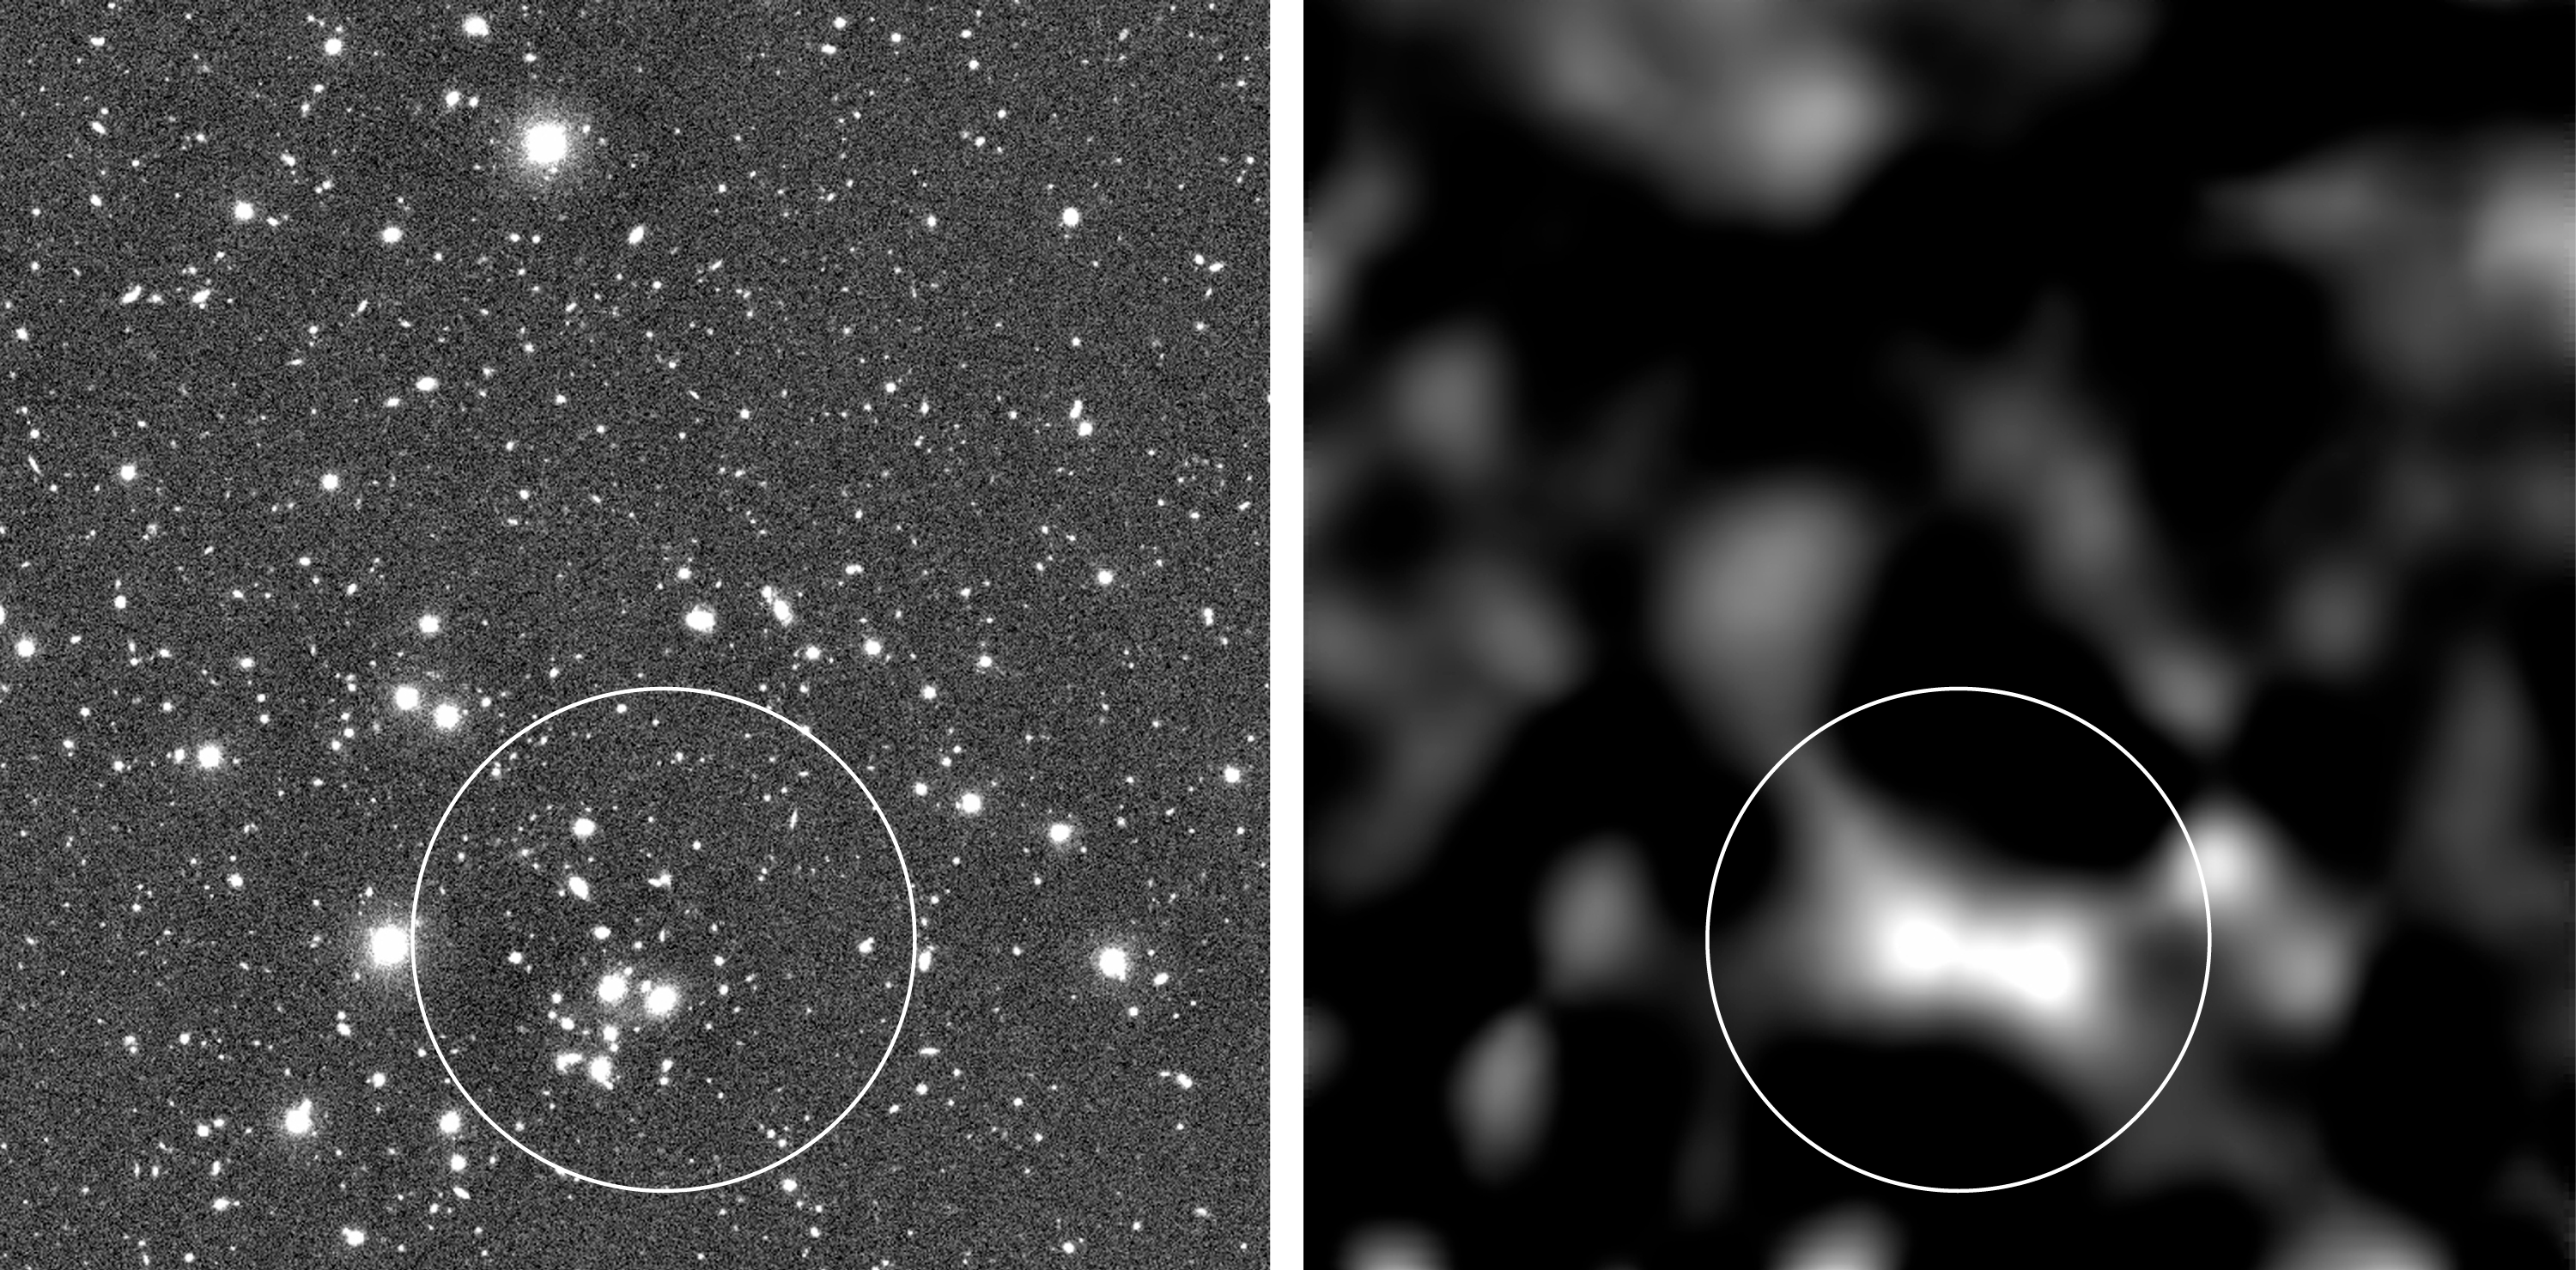

Cosmic shear in sky field with galaxy cluster

The image shows an example of the mapping of the dark mass distribution in one of the 50 sky fields observed with the VLT and FORS1. To the left is the original image, a 36-min exposure in a near-infrared wavelength band. To the right is the reconstructed map of the mass (a "mass photo") in this direction, based on an analysis of the weak shear effect seen in the field; that is, on the measured elongations and directions of the axes of the galaxy images in this field. The brighter areas indicate the directions in which there is most mass along the line of sight. The circle in the left photo surrounds the images of a distant cluster (or group) of galaxies, seen in this direction. Note that there is a corresponding concentration of mass in the "mass photo"; this is obviously the mass of that cluster. The mass reconstruction map shows the (mostly) dark matter responsible for the cosmic shear found on the small scales, now measured with the VLT. Technical information about these photos is available below.

Technical information about the photo: The sky photo (left) is reproduced from a 36 min exposure, obtained on 15 June 1999 with VLT ANTU and the multi-mode FORS1 instrument. The optical filter was I (900 nm) and the seeing was 0.53 arcsec. The field measures approx. 6 x 6 arcmin 2. North is up and East is left.

Credit: ESO